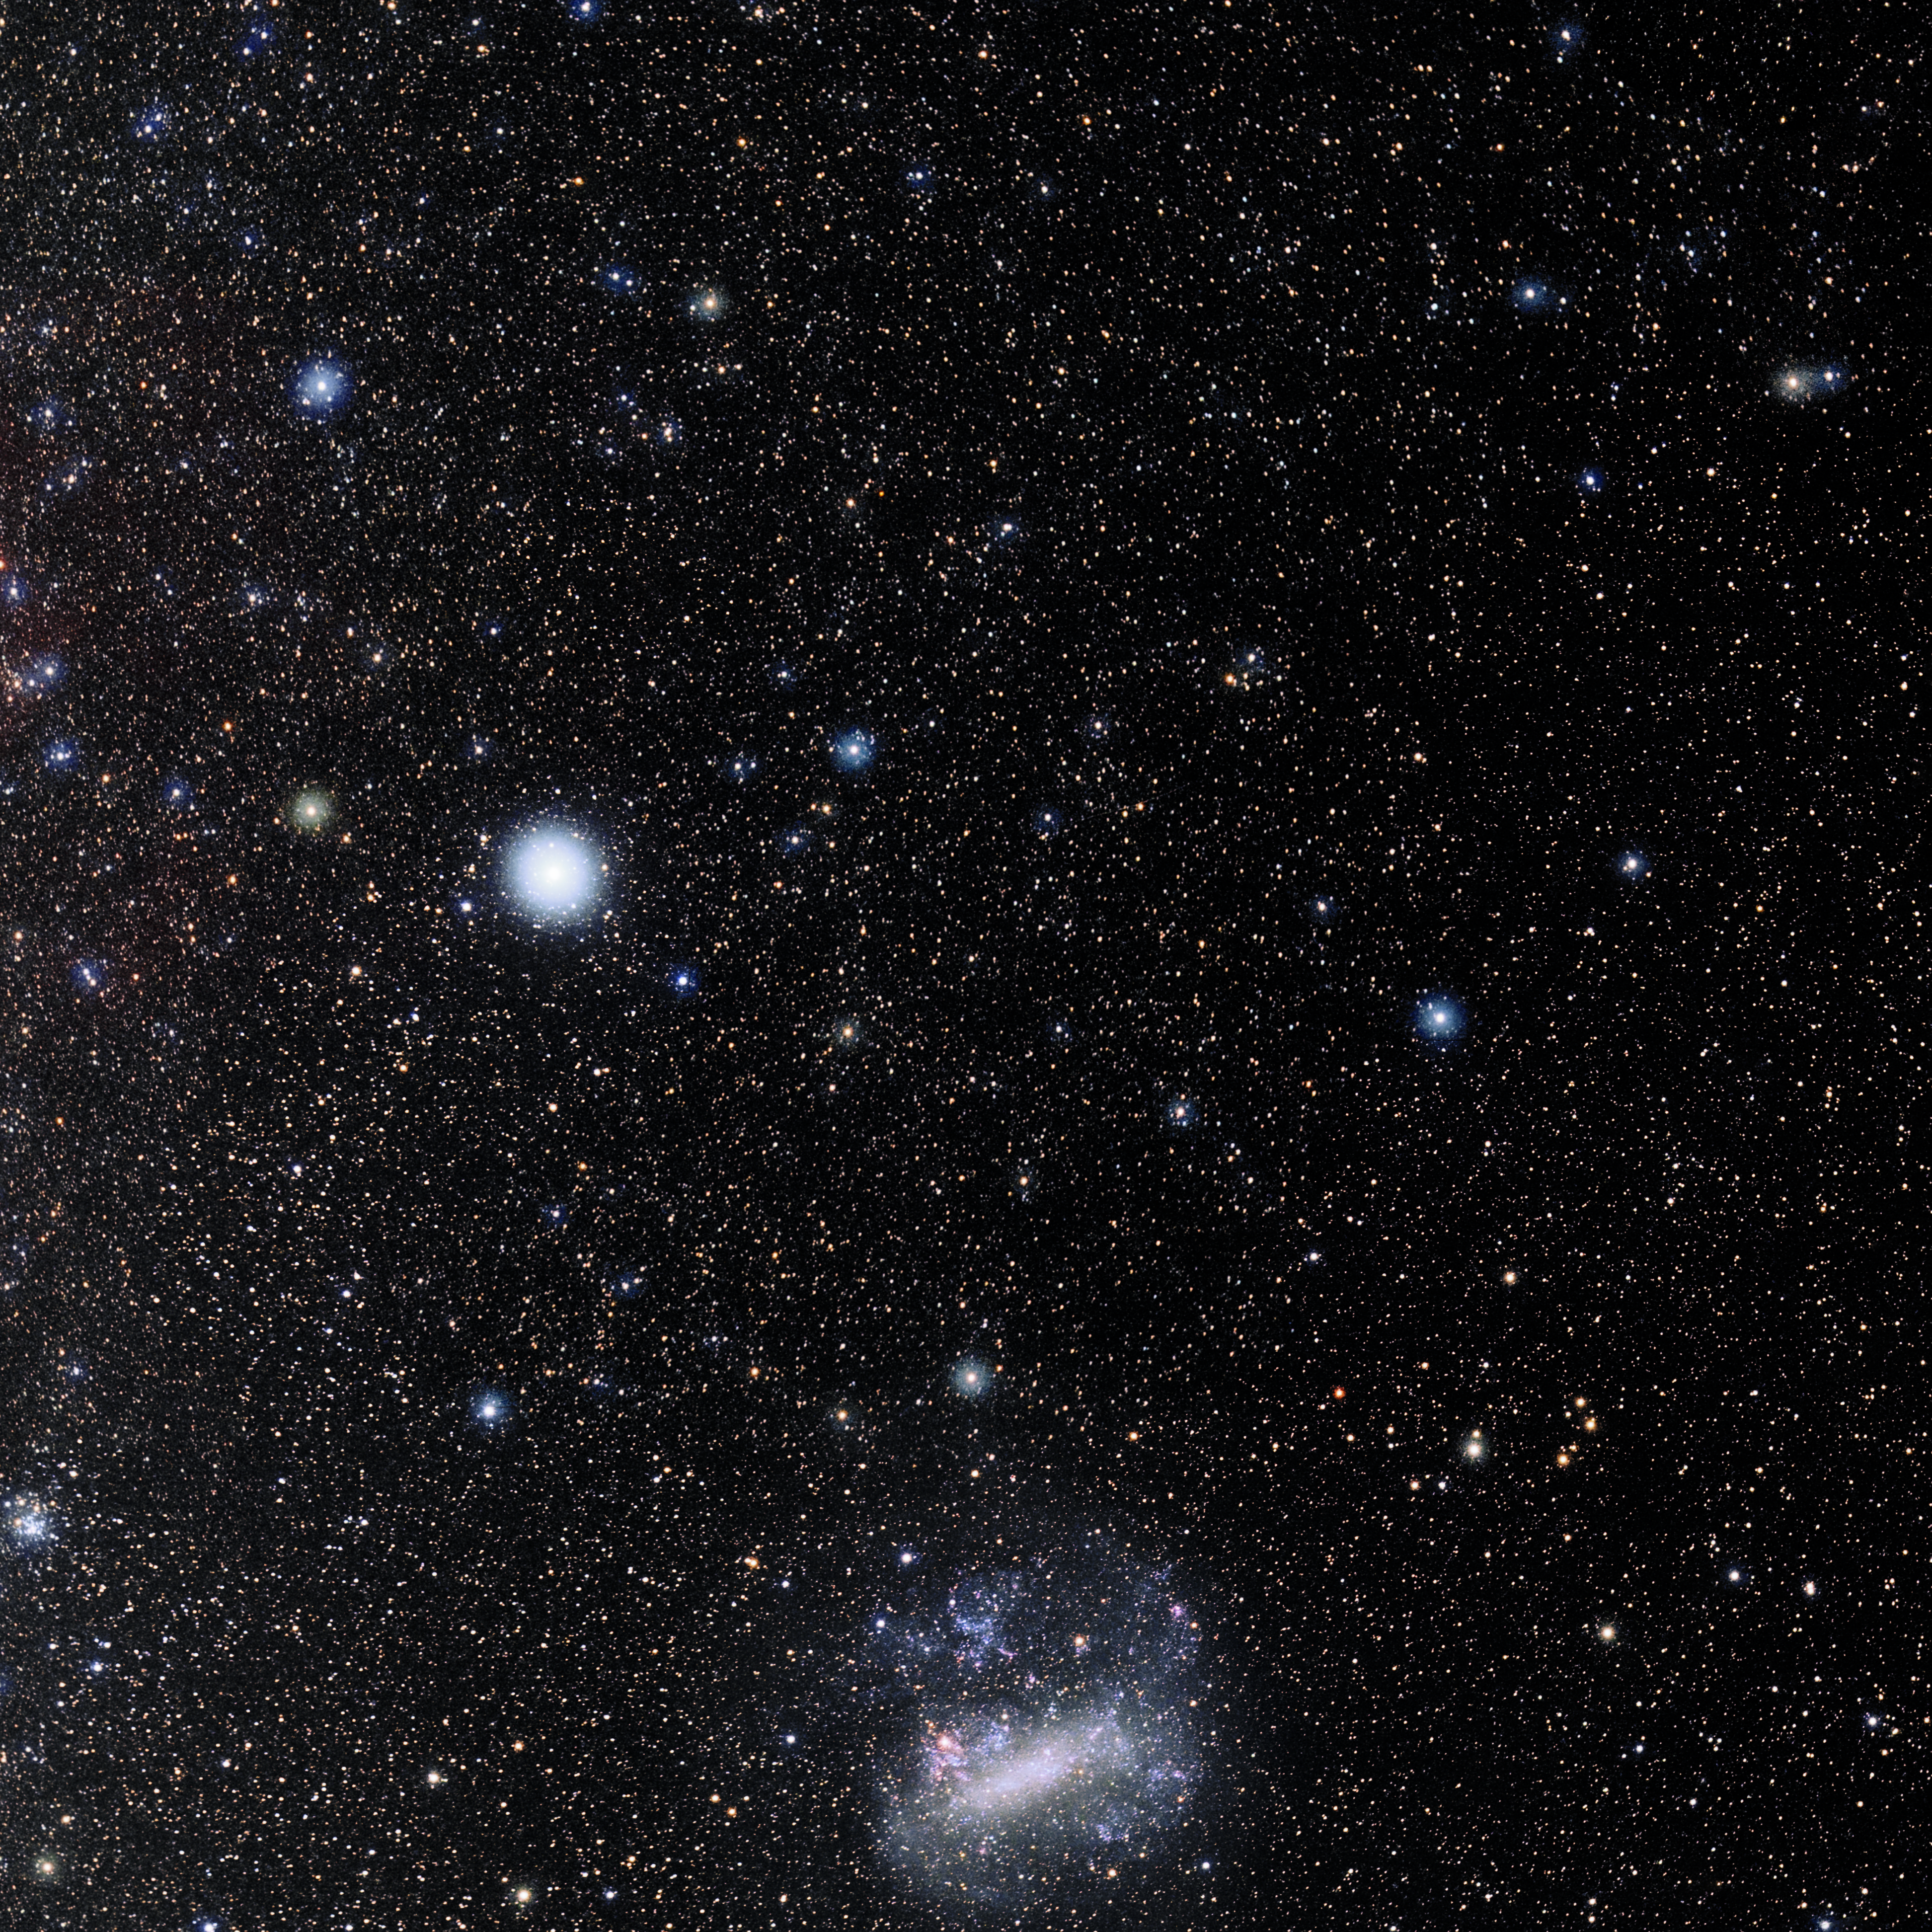

Pictor

Photo of the constellation Pictor produced by NOIRLab in collaboration with Eckhard Slawik, a German astrophotographer. Here is the annotated version.

Credit: E. Slawik/NOIRLab/NSF/AURA/M. Zamani